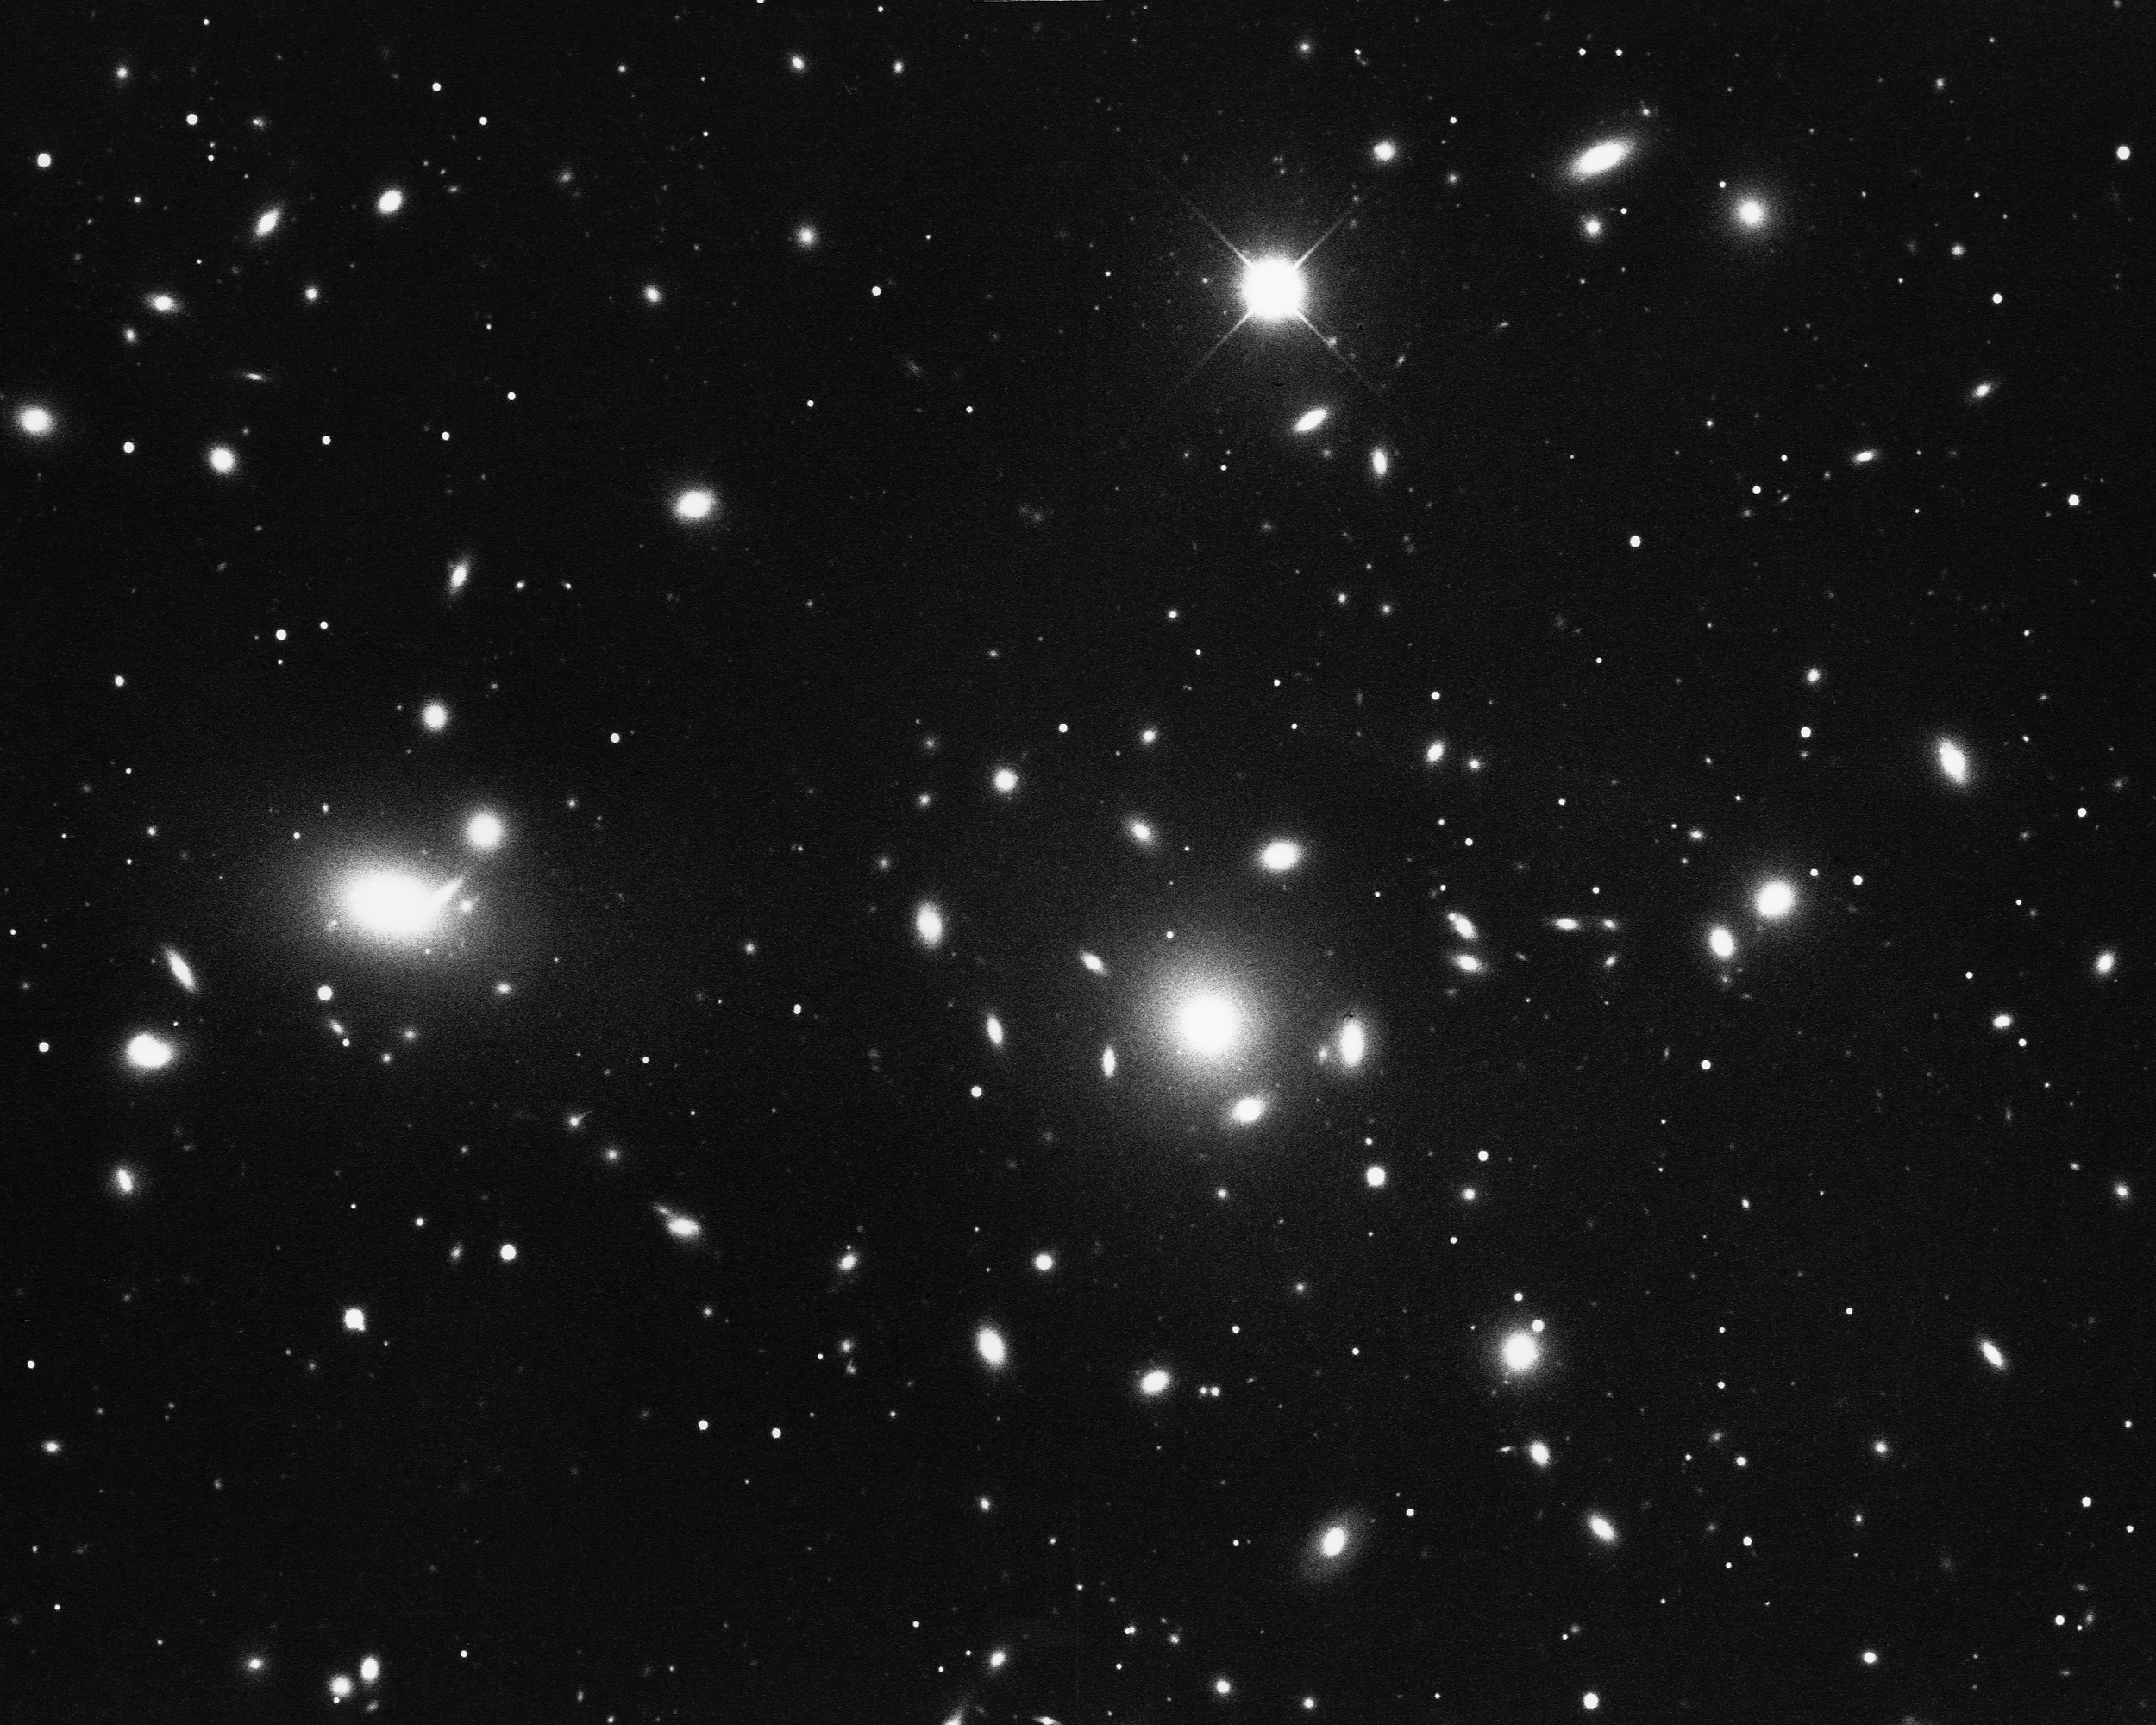

Cluster of galaxies in Coma Berenices

The Coma Berenices cluster of galaxies contains more than 1000 galaxies, with a large number of E (elliptical) and S0 (lenticular) types. KPNO 4-meter Mayall telescope, 1974.

Credit: NOIRLab/AURA/NSF